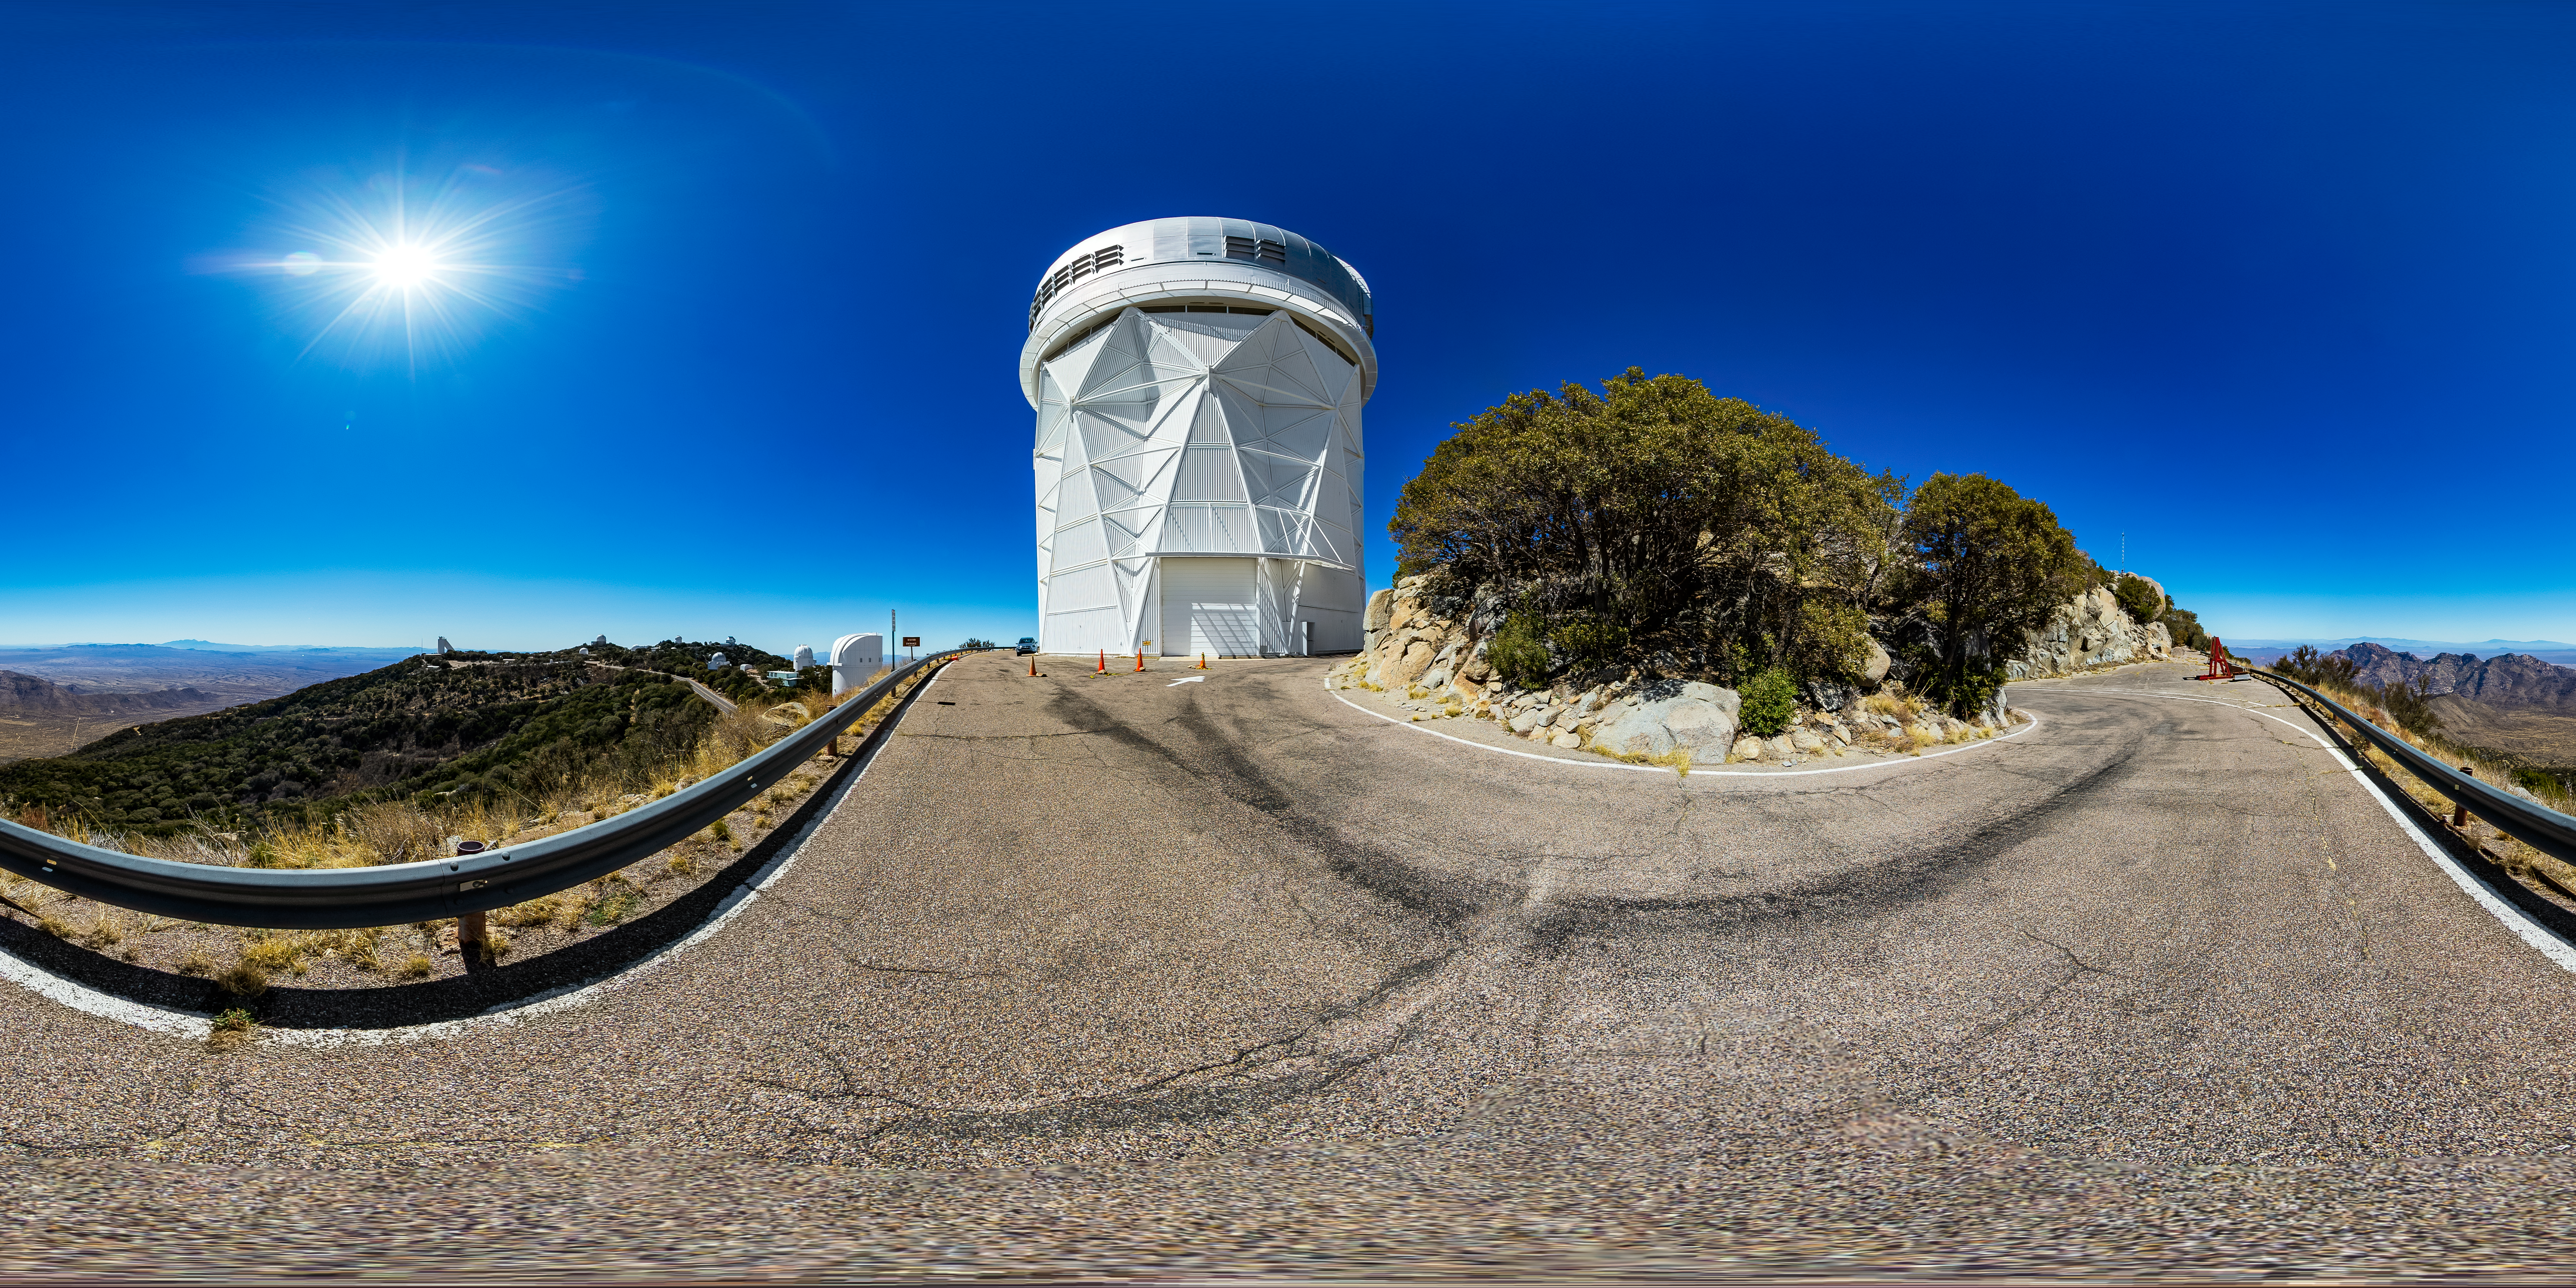

Nicholas U. Mayall 4-meter Telescope 360 Panorama

A 360 panorama view of the Nicholas U. Mayall 4-meter Telescope at Kitt Peak National Observatory (KPNO), a Program of NSF NOIRLab.

Credit: KPNO/NOIRLab/NSF/AURA/T. Matsopoulos